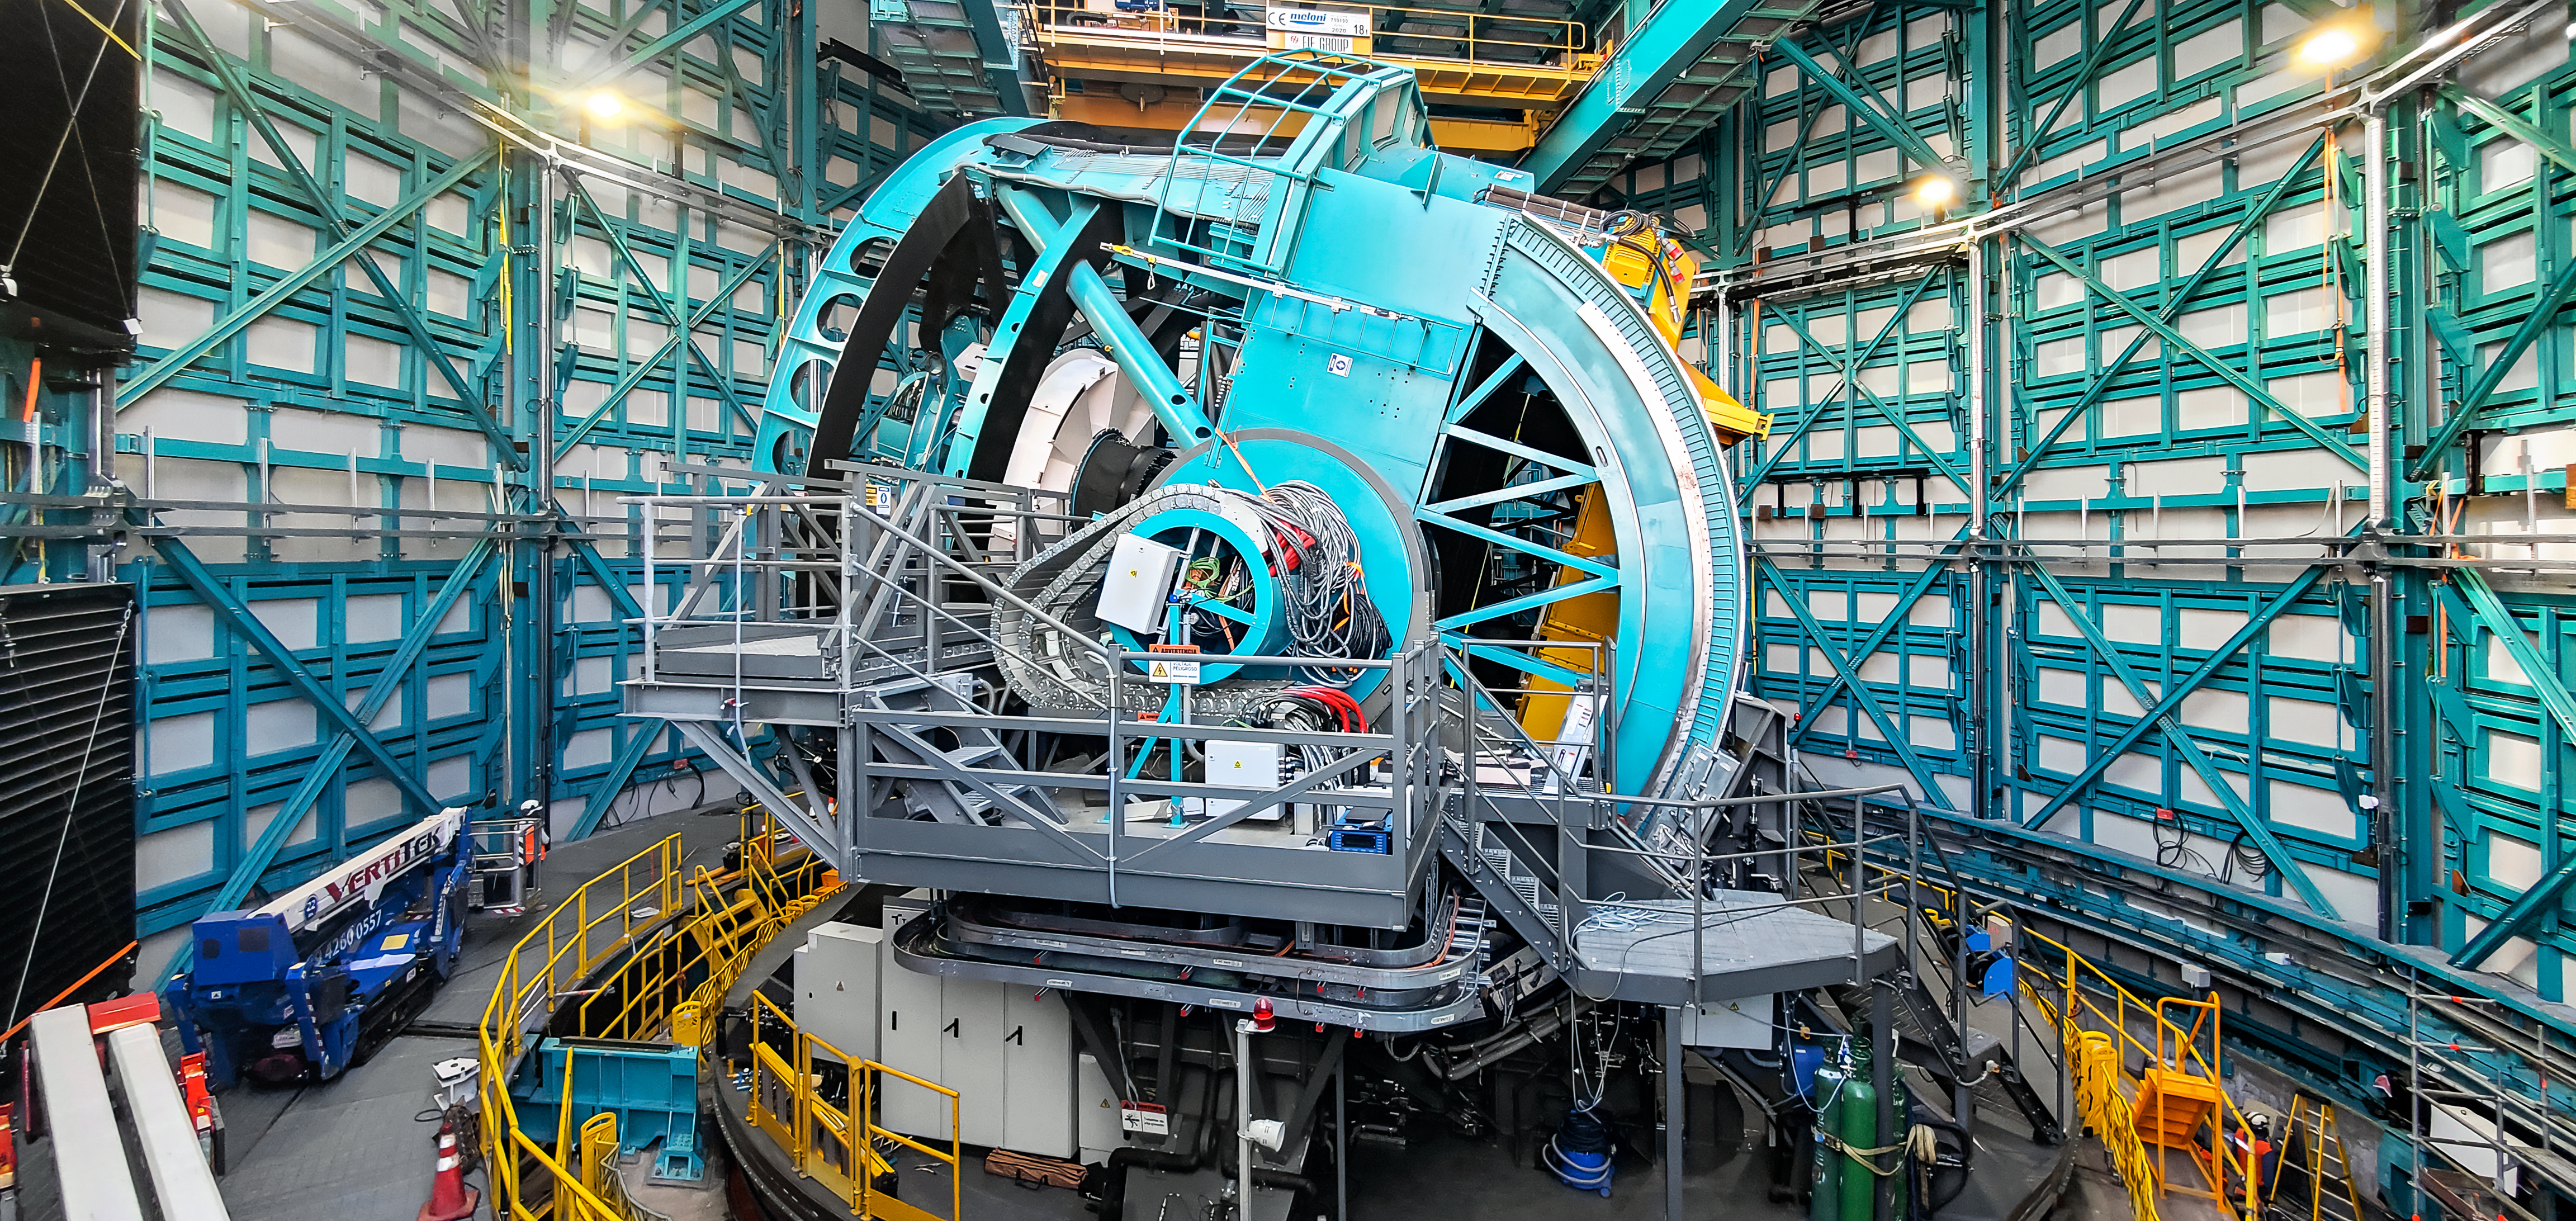

Rubin Observatory’s Simonyi Survey Telescope Part of Observatory

Vera C. Rubin Observatory has passed a major construction milestone: the telescope structure is ready to be outfitted with a full-size replica of its 8.4-meter mirror and stand ins for its 3200-megapixel LSST Camera and other critical optical components. This major milestone means that Rubin Observatory is on track to help probe the mysteries of dark matter, study the fundamental nature of dark energy, document the dynamic Universe, and explore other grand challenges of cosmology.

Credit: Rubin Observatory/AURA/DOE/NSF